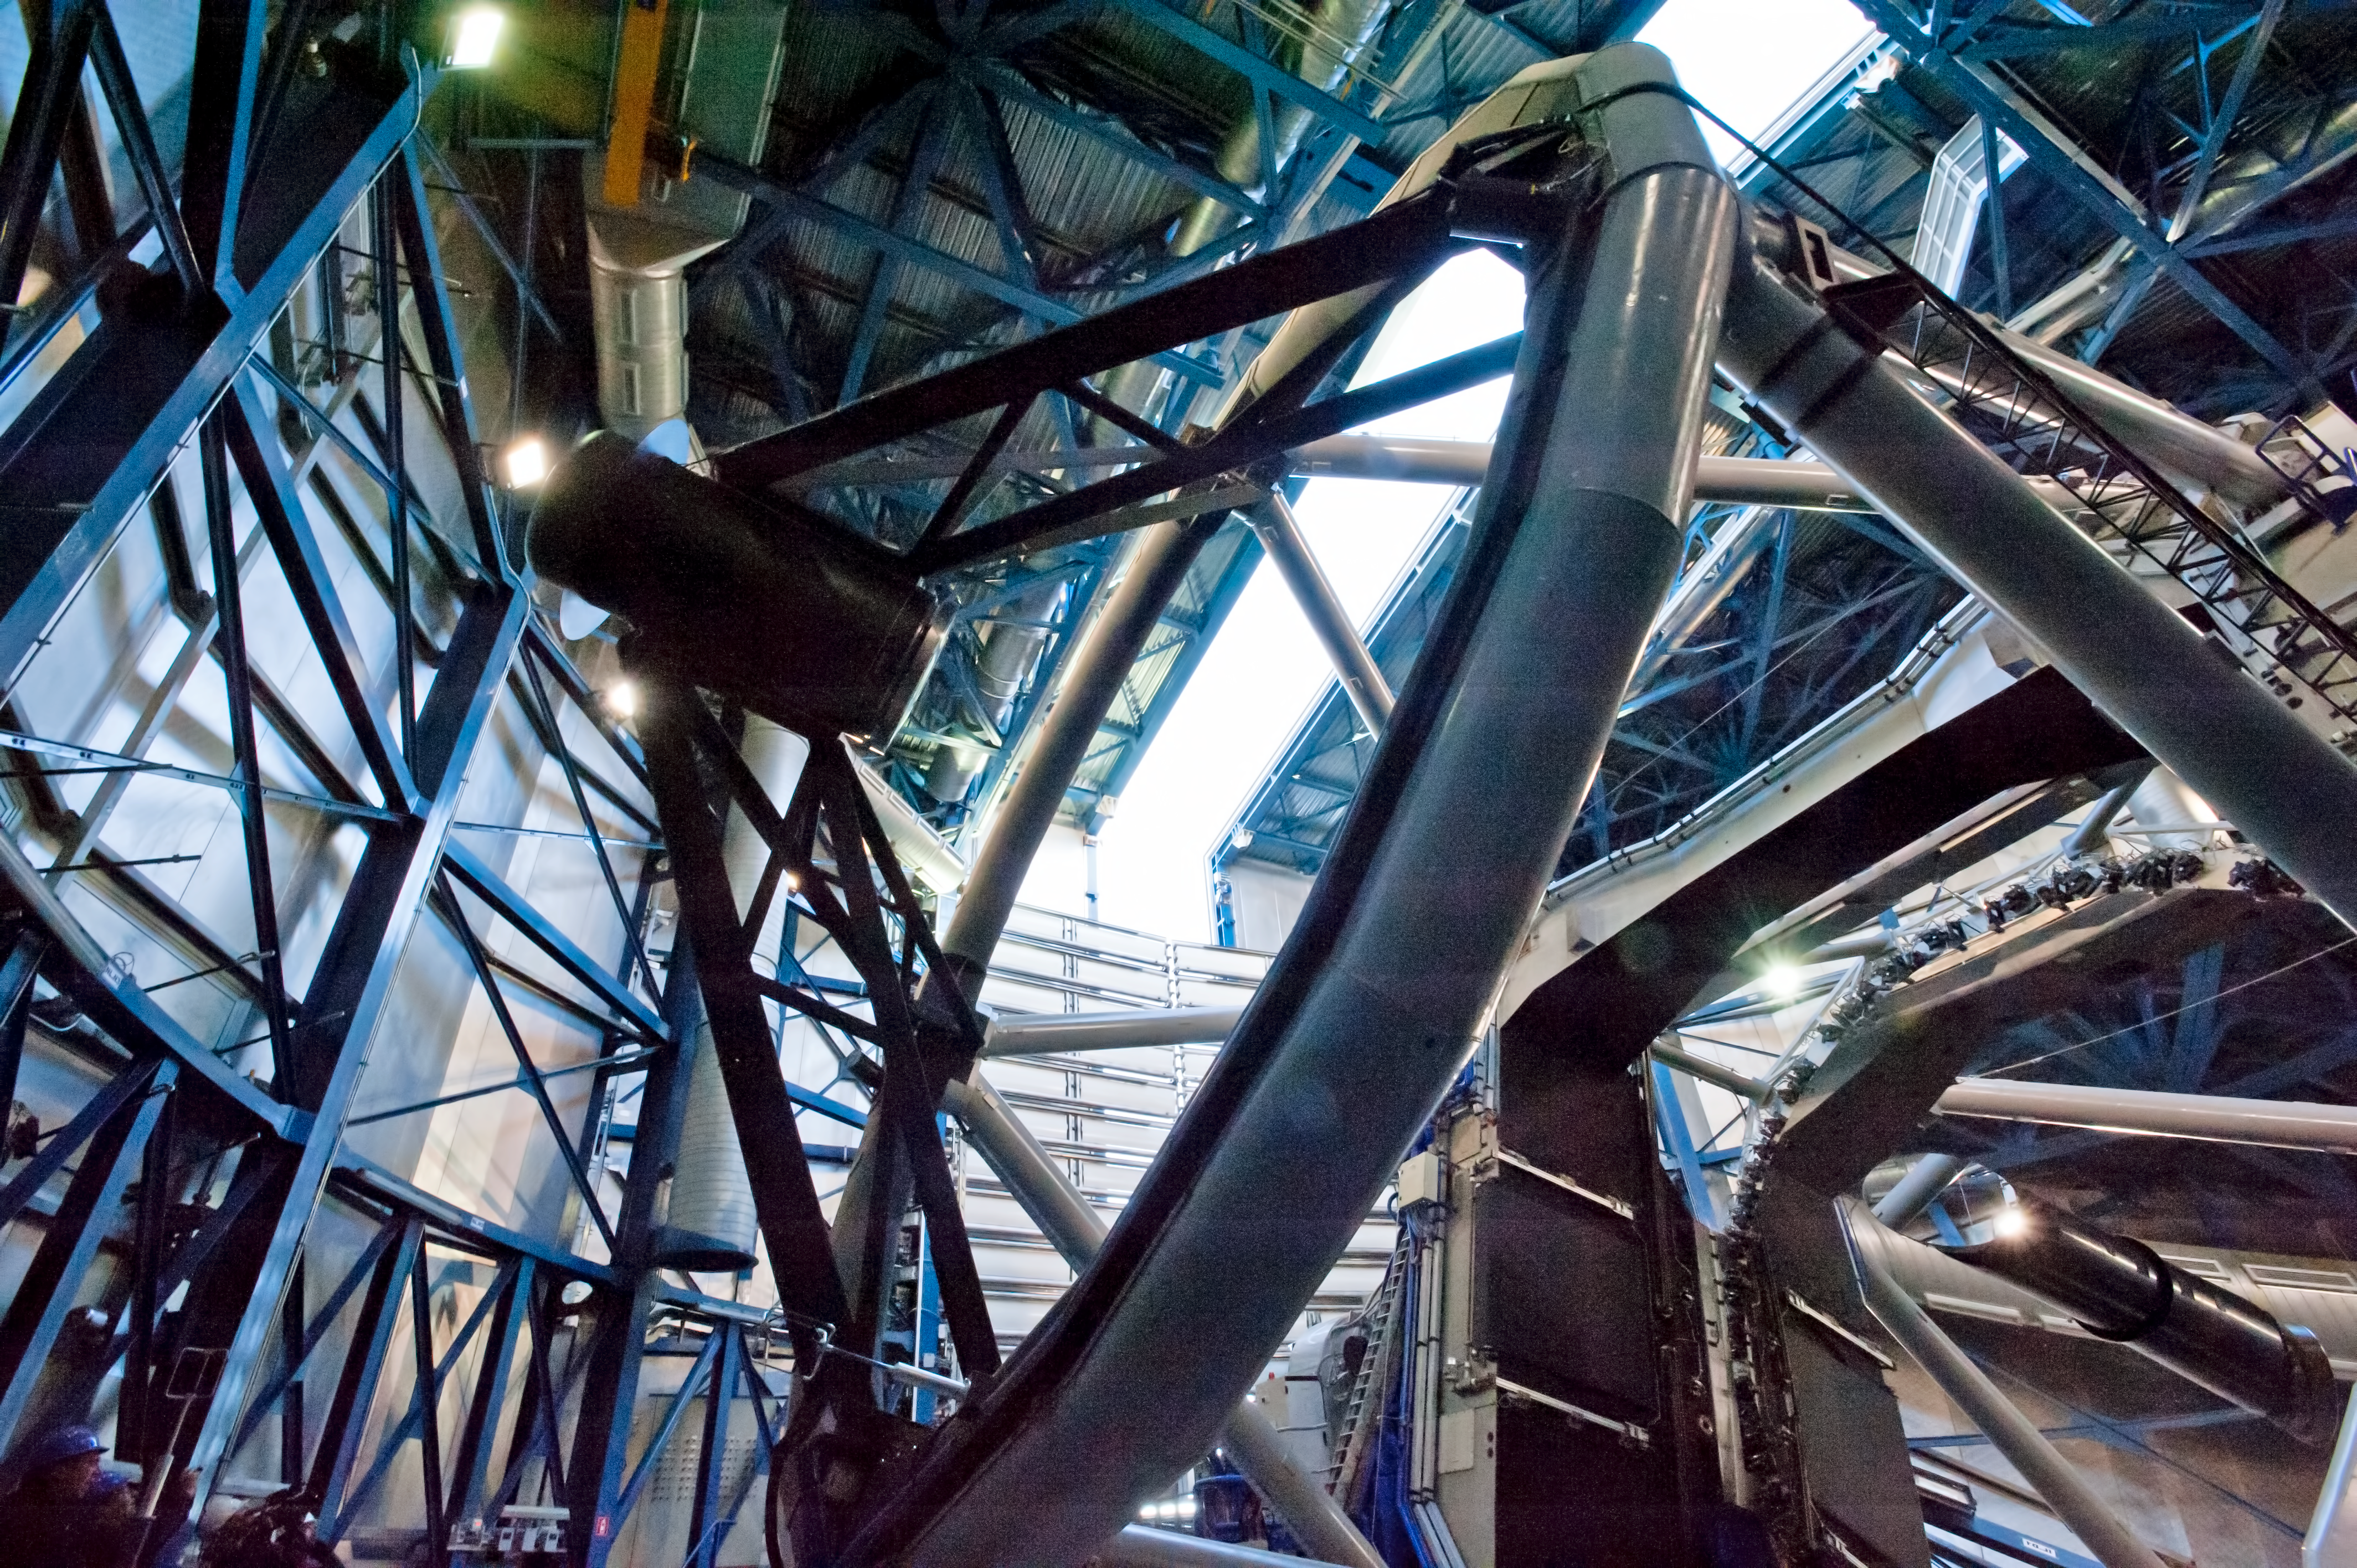

One of the four Unit Telescopes of the VLT in its dome

This view shows one of the four Unit Telescopes of the ESO Very Telescope Telescope in its dome on Cerro Paranal in northern Chile.

Credit: P. Pardo Ávalos/ESO